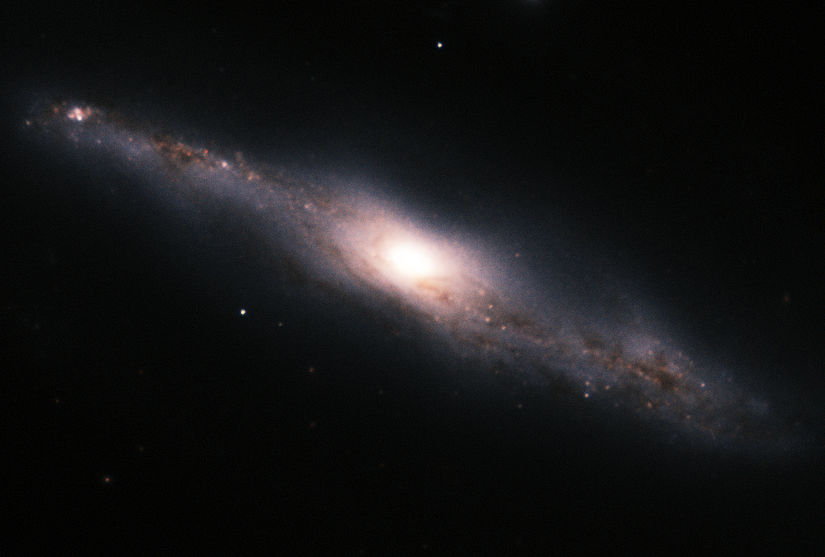

NGC 7582

Spiral galaxy NGC 7582 is the brightest member of the Grus Quartet of galaxies, some 60 million light-years distant traveling together through space. In this near-infrared image, FLAMINGOS-2 resolved its high quantity of dust that line NGC 7582’s arms as well as regions rich in star formation.

Credit: International Gemini Observatory/AURA